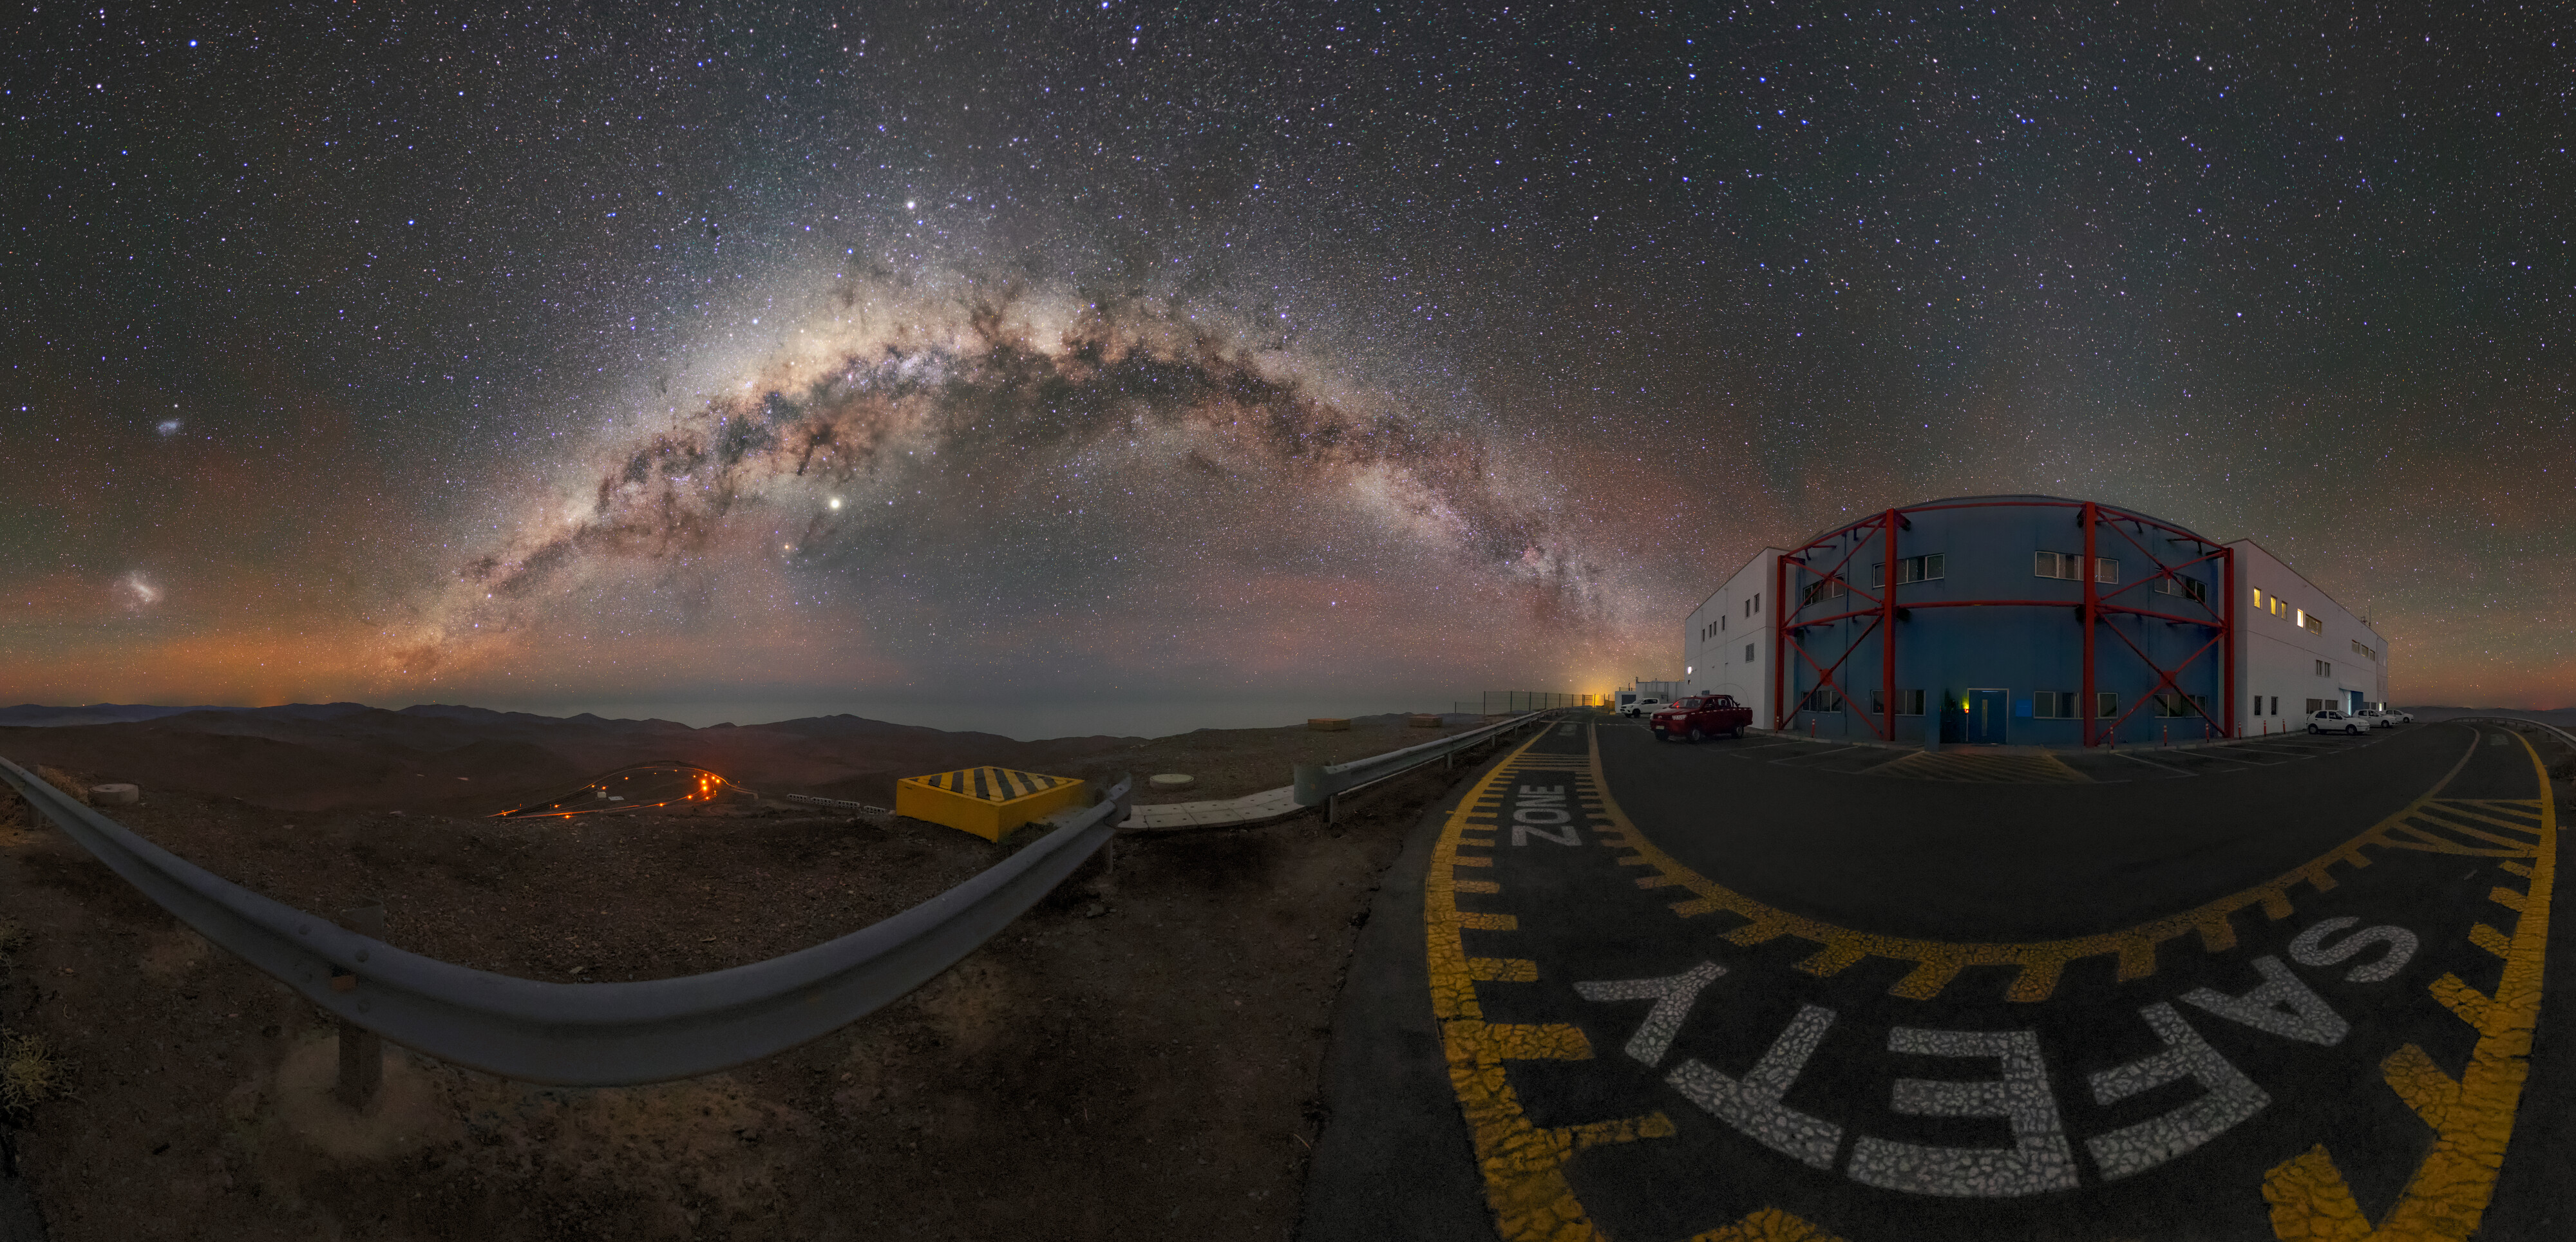

A celestial arch illuminates the desert

The stunning arch of the Milky Way stretches across the Chilean night sky, accompanied by the Magellanic Clouds on the left and admired from the control building of ESO’s Paranal Observatory, home to the Very Large Telescope (VLT).

The Milky Way is between 100 000 and 200 000 light-years in diameter and is made up of billions of other stars besides our Sun. The galactic centre, seen here as the bright area to the top-left of the Milky Way arc, is 27 000 light-years away. It takes the Sun almost 250 million years to complete an orbit around the Milky Way centre, and it has done so approximately 20 times since it formed.

The Large and Small Magellanic Clouds are just two of the Milky Way’s galactic neighbours. They orbit our Galaxy at a distance of about 160 000 and 200 000 light years, respectively. These dwarf galaxies have an irregular shape, possibly due to gravitational interactions between each other and with our Galaxy.

If the telescopes can be regarded as the eyes of the Paranal Observatory, the control building would be its brain. Along with various offices, it hosts the control room, from which all telescopes and instruments are controlled and pointed towards the cosmic objects to be observed, and where a first evaluation of the collected data is performed.

Credit: ESO/ M. Zamani